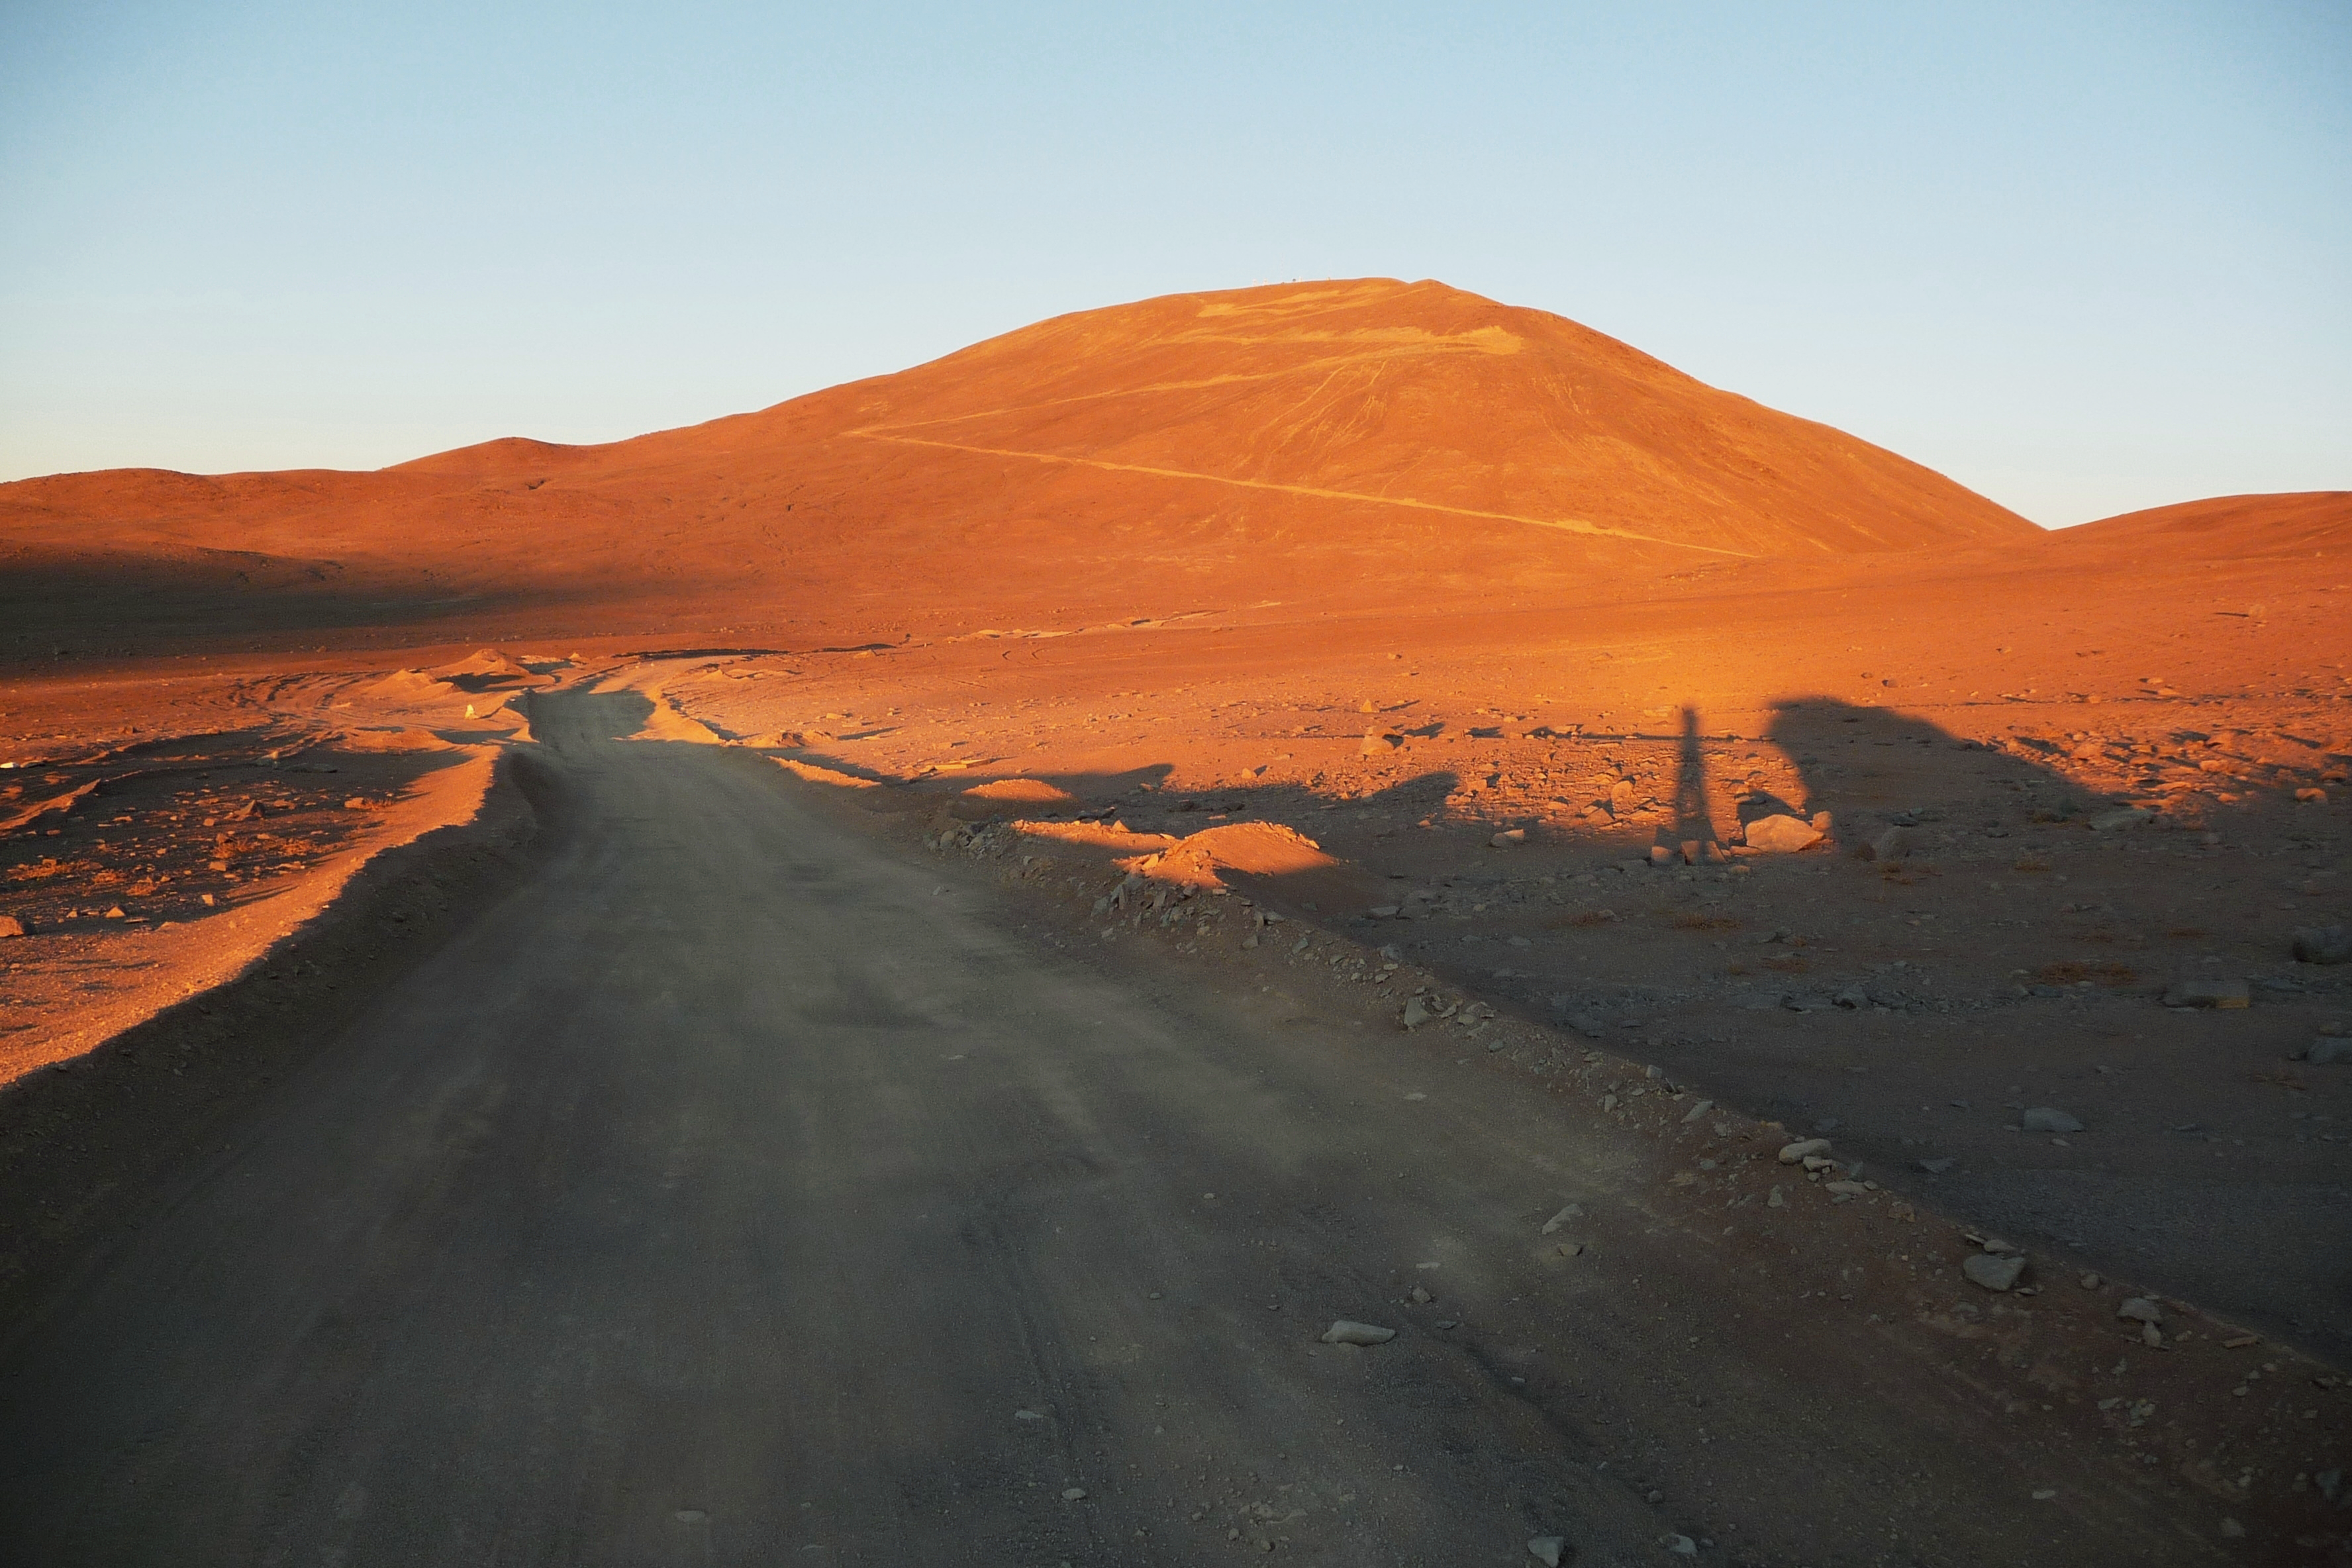

Cerro Armazones at sunset

The Extremely Large Telescope (ELT) programme office has studied half a dozen potential sites for the future ELT observatory, which, with its 40-metre-class diameter, will be the world’s biggest eye on the sky. Various aspects need to be considered in the site selection process. Parameters taken into account are not restricted to ‘sky quality’, but include more general scientific aspects, as well as parameters essential for construction and operations (e.g. accessibility, water and power supply, political stability etc.).

The above picture shows Cerro Armazones at sunset. Armazones is a site located in Chile, not very far from the ESO Paranal Observatory, home to the flagship Very Large Telescope. On the ELT Site Selection Advisory Committee's final short list for the recommended site, Armazones is also the committee’s preferred site, because it has the best balance of sky quality across all aspects and can be operated in an integrated fashion with the existing Paranal Observatory.

Credit: ESO/G. Lombardi (glphoto.it)